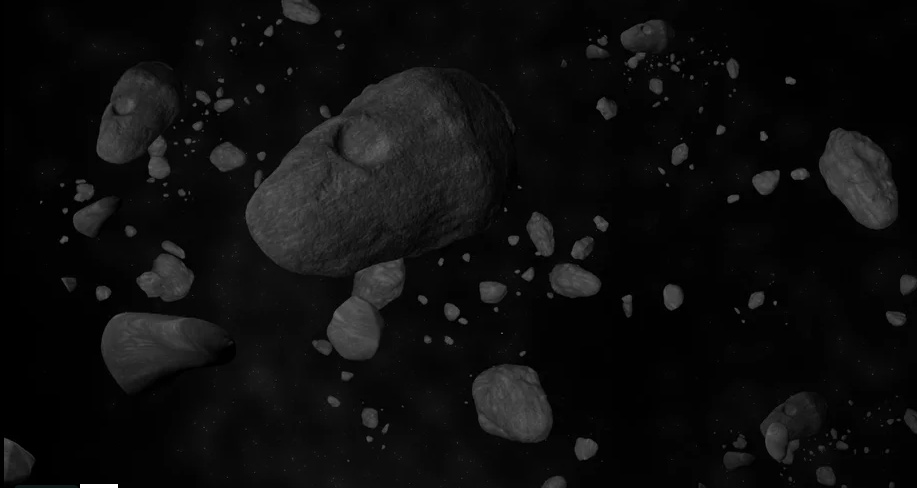

Animation of an Asteroid Field

Credit: Bill Saxton (NRAO/AUI/NSF). Music: Mark Mercury.